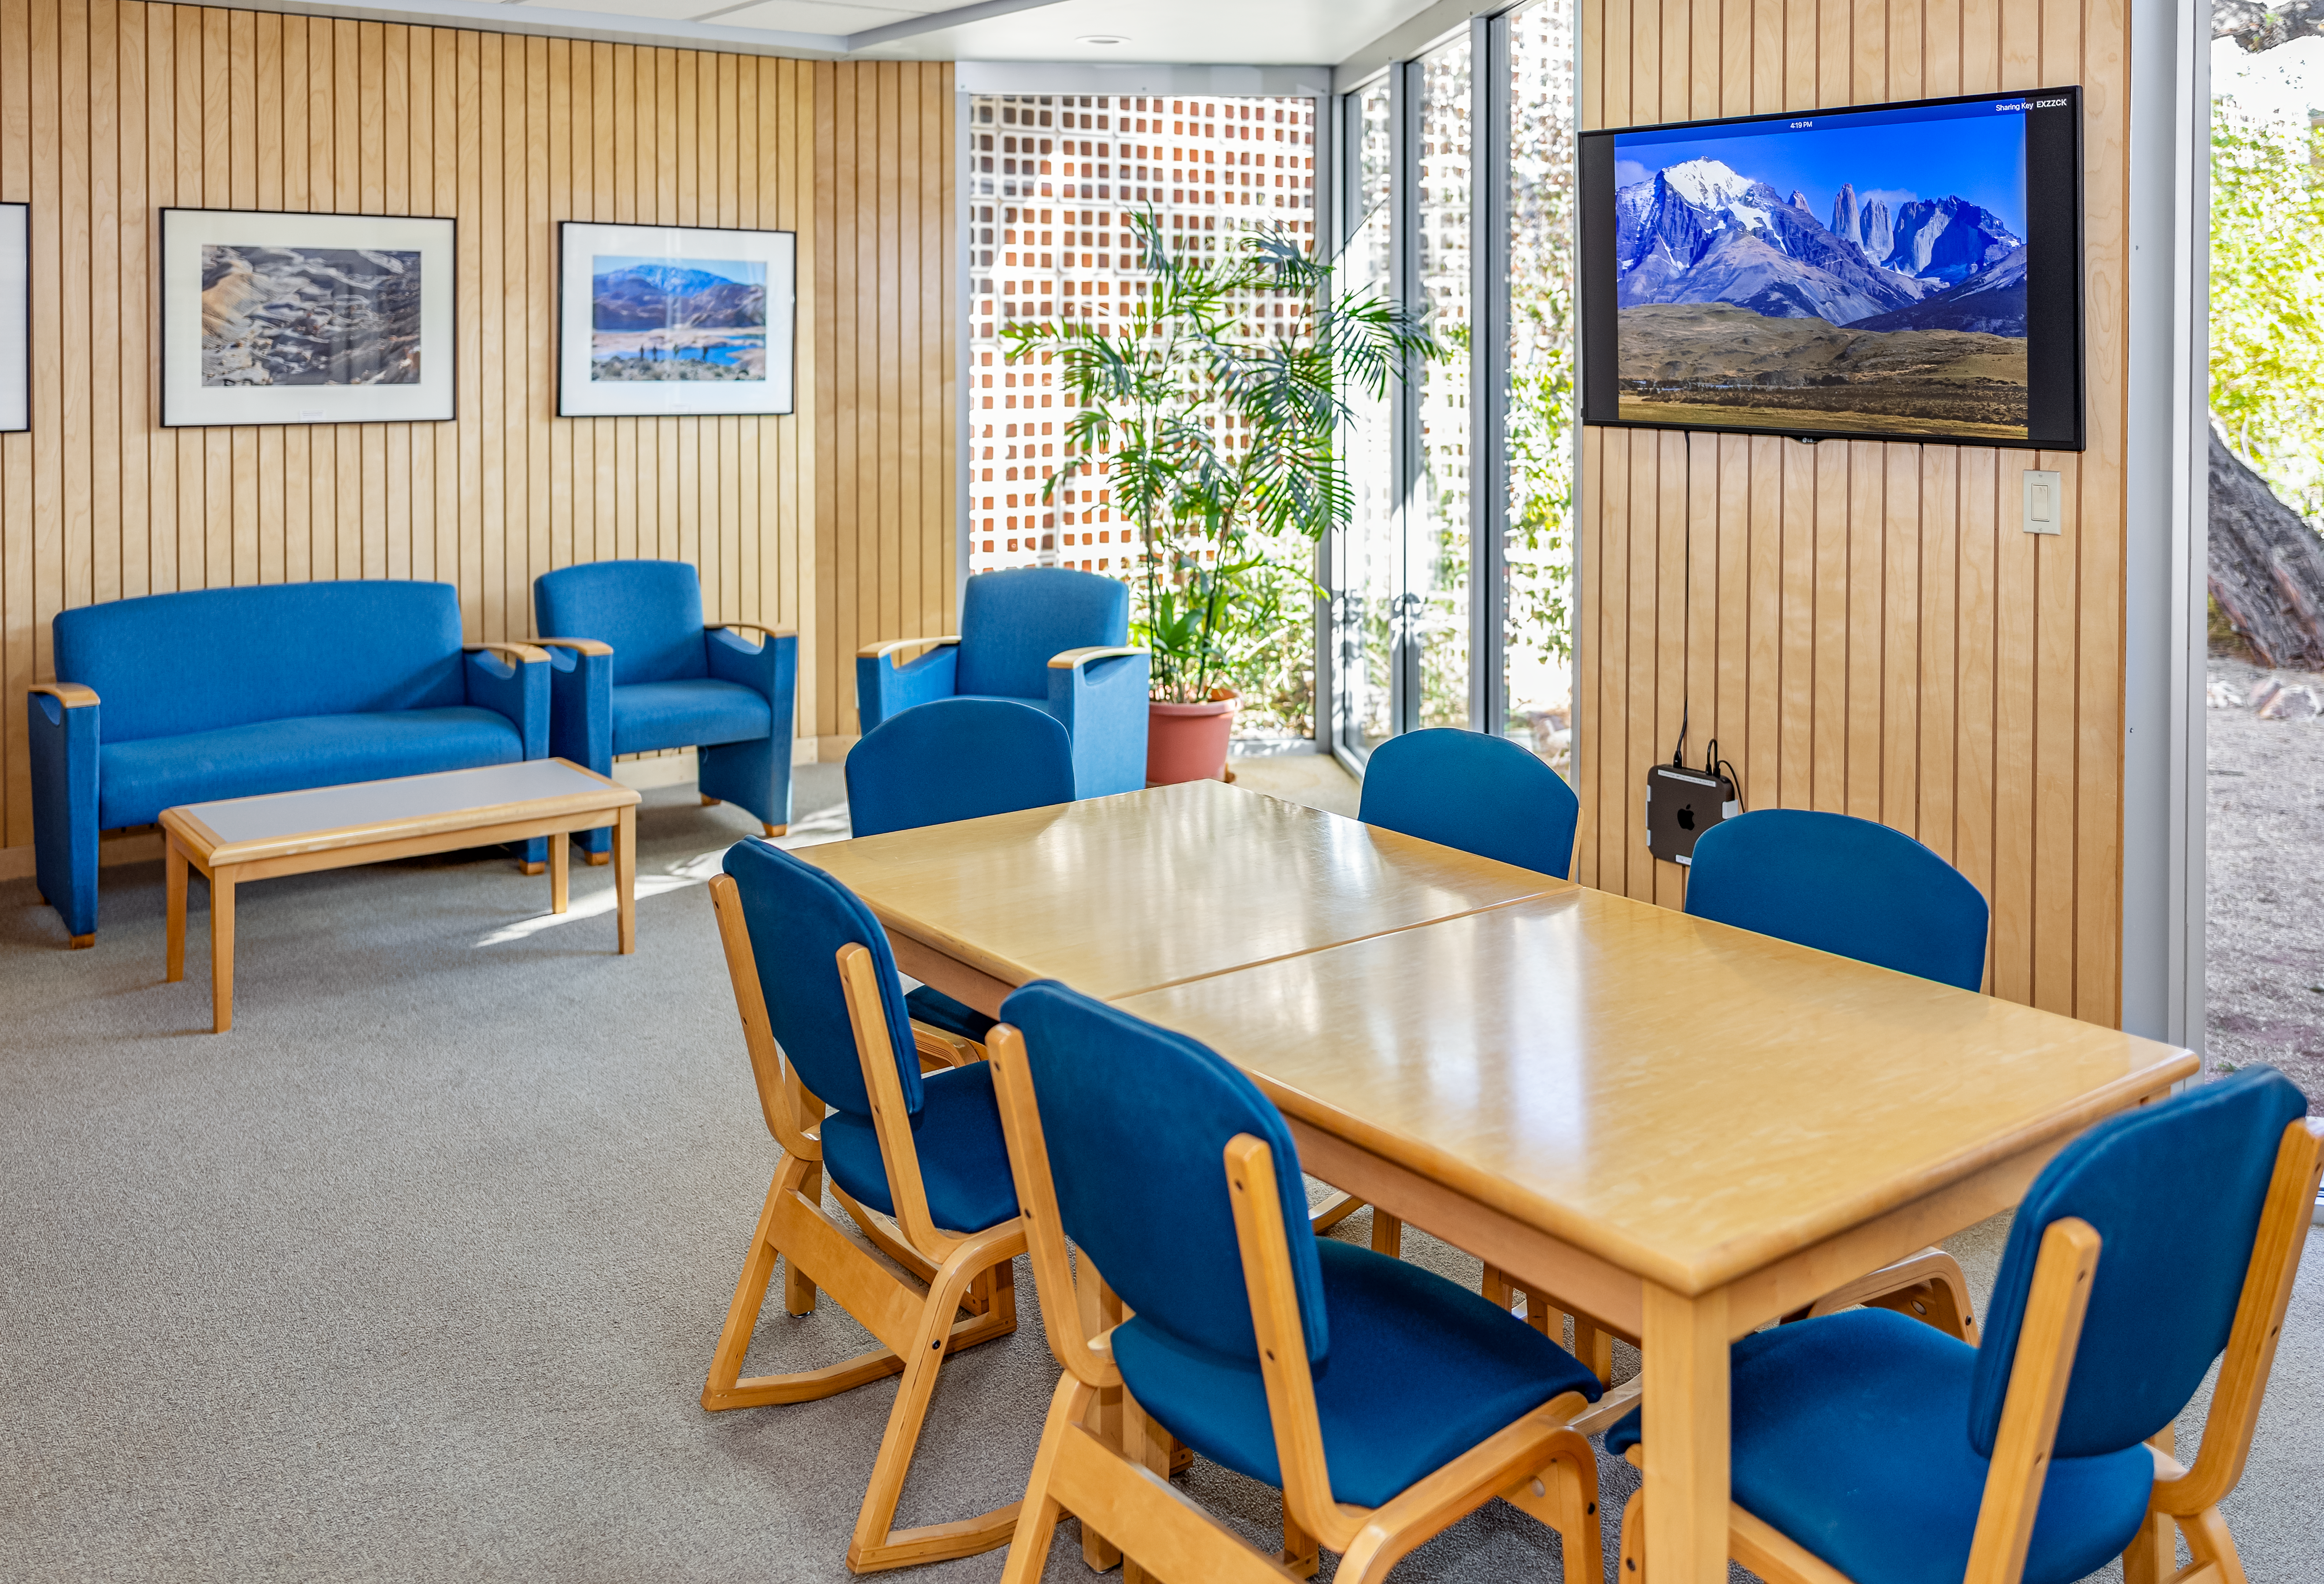

NOIRLab HQ Scientific Interaction Room

The scientific interaction room at NOIRLab Headquarters in Tucson, Arizona.

Credit: NOIRLab/NSF/AURA/T. Slovinský